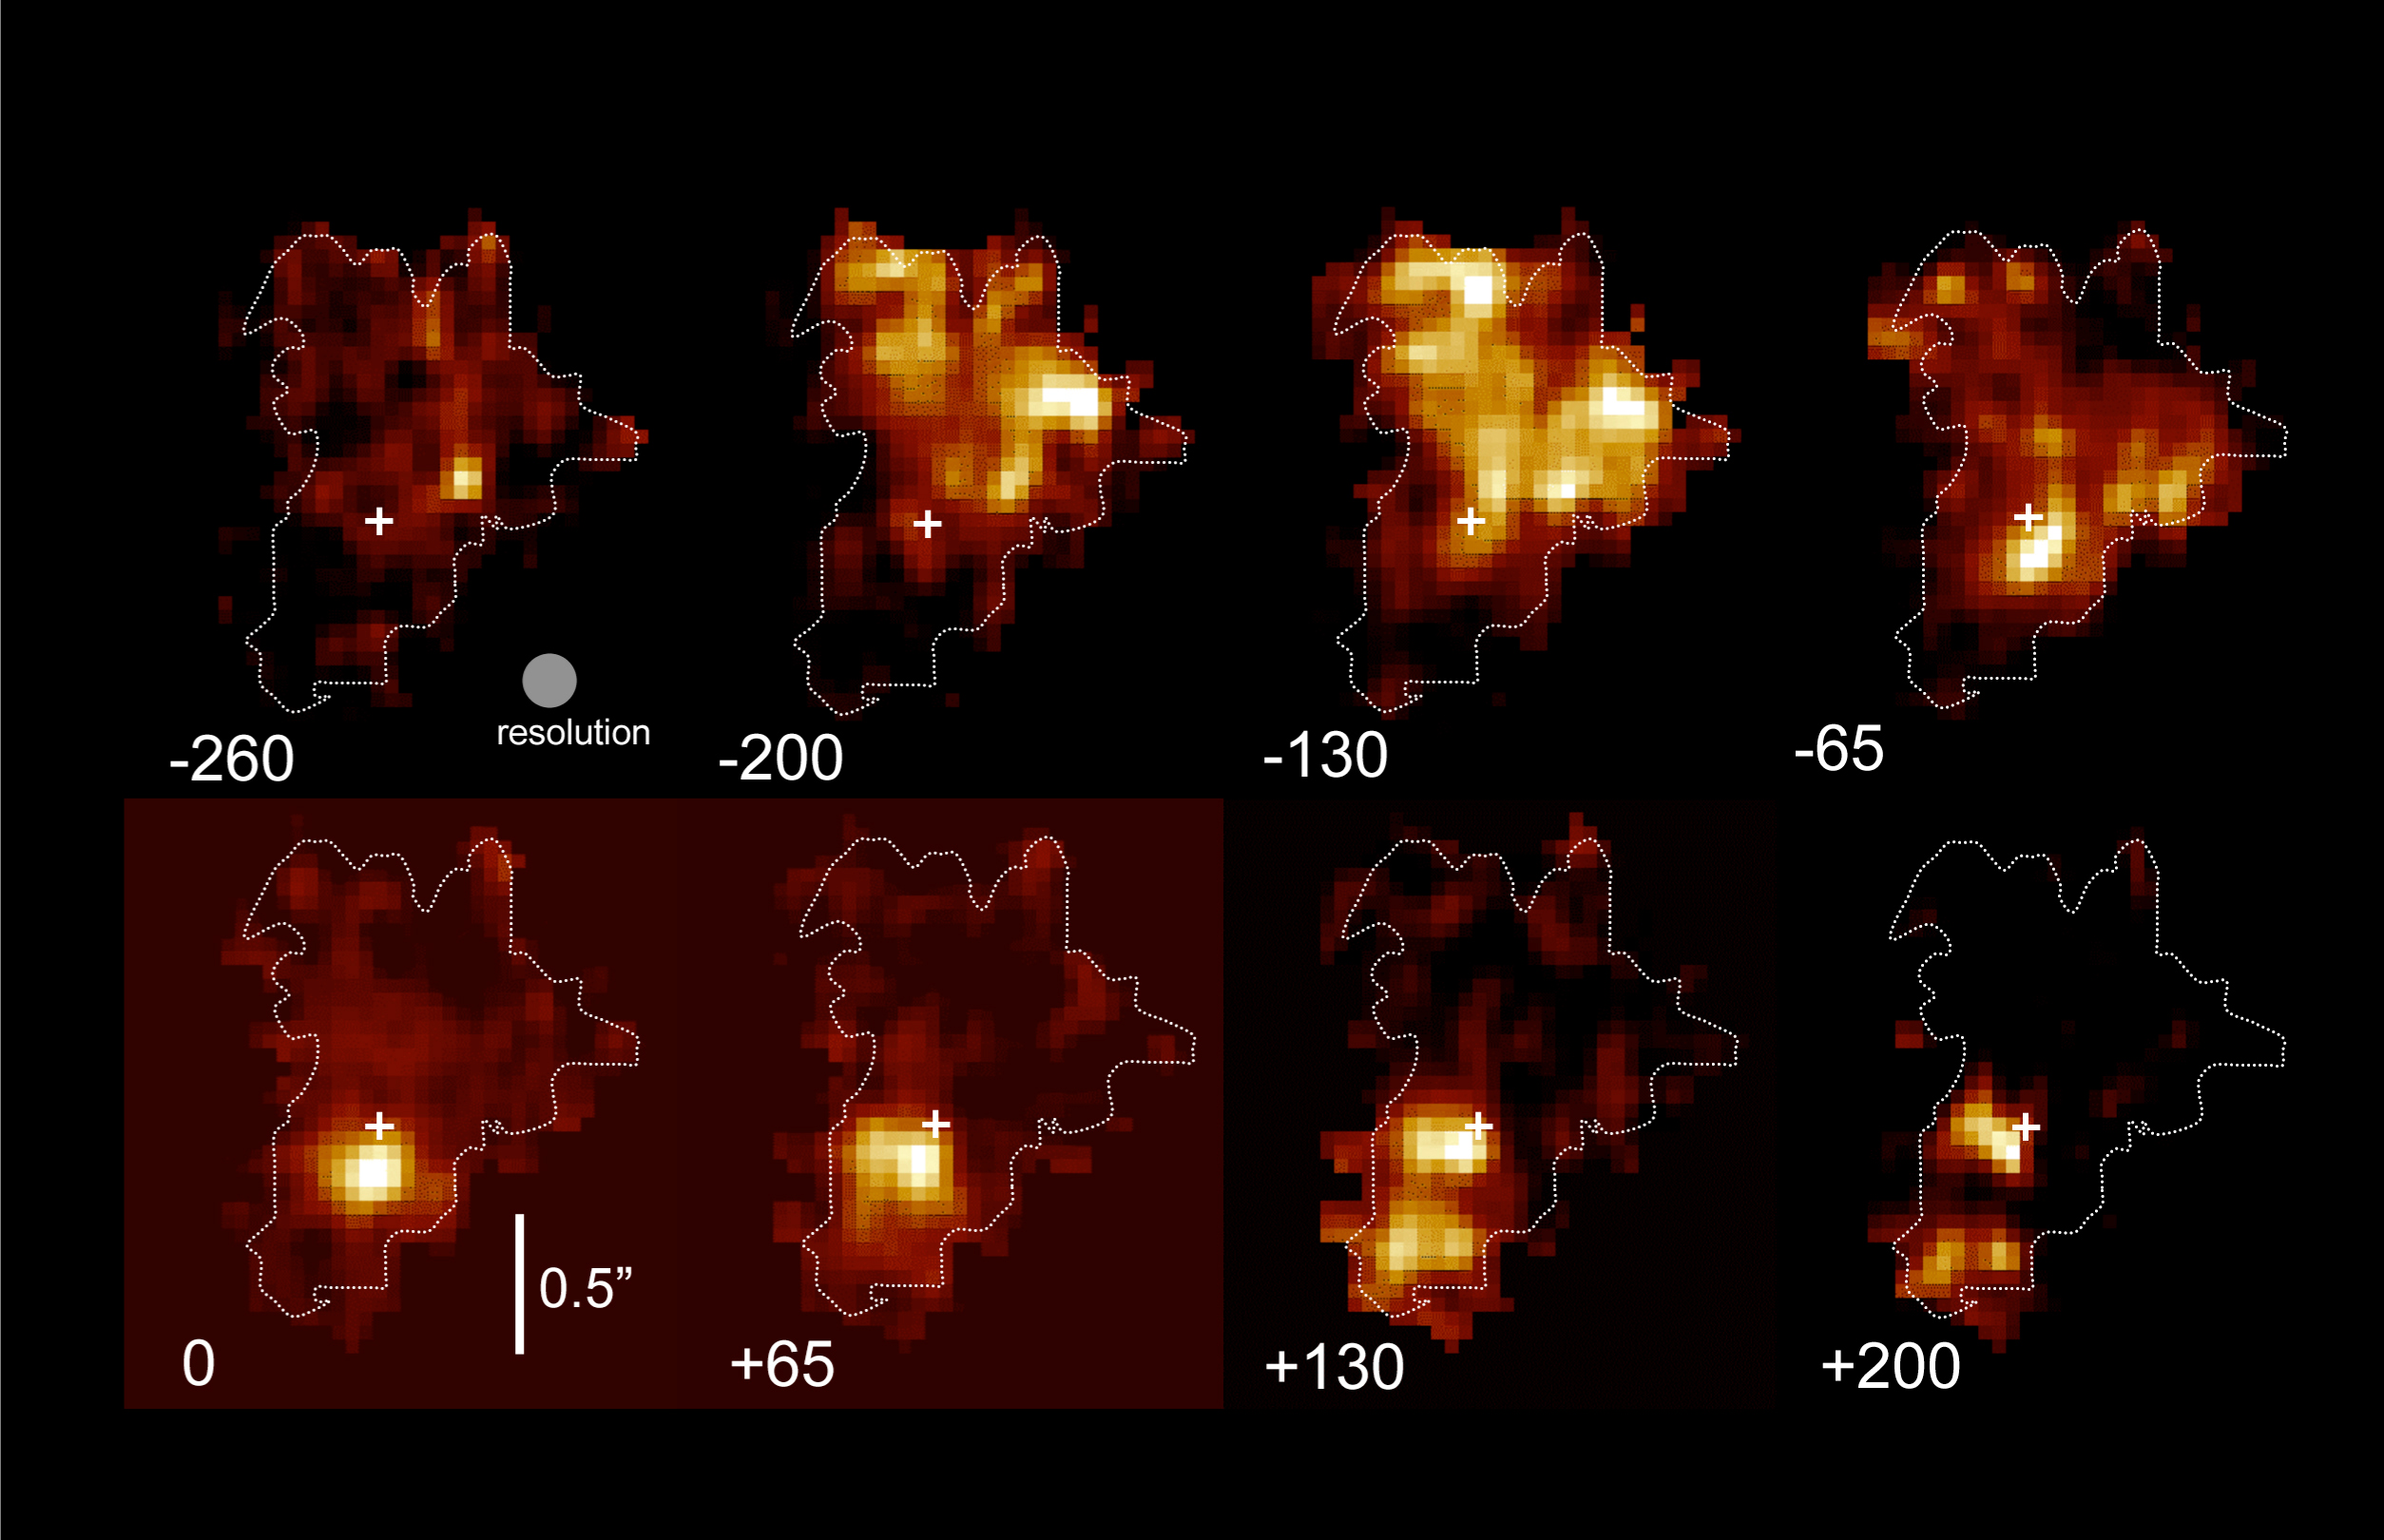

Maps of BzK-15504

SINFONI maps of H-alphaline emission in BzK-15504, separated in 65 km/s bins of Doppler velocity (marked at the bottom left of each image) and centred on the systemic cosmological redshift of the galaxy (z=2.38). North is up and East is to the left, and a bar marks the angular scale of 0.5". The high resolution, spectrally resolved images show with exquisite clarity that star formation in this distant galaxy occurs in spectacular luminous complexes (bright spots) and that gas is funnelled at large rates into the nuclear region, forming a dense stellar bulge there. Over time, this system may transform into a compact, dense elliptical galaxy.

Credit: ESO